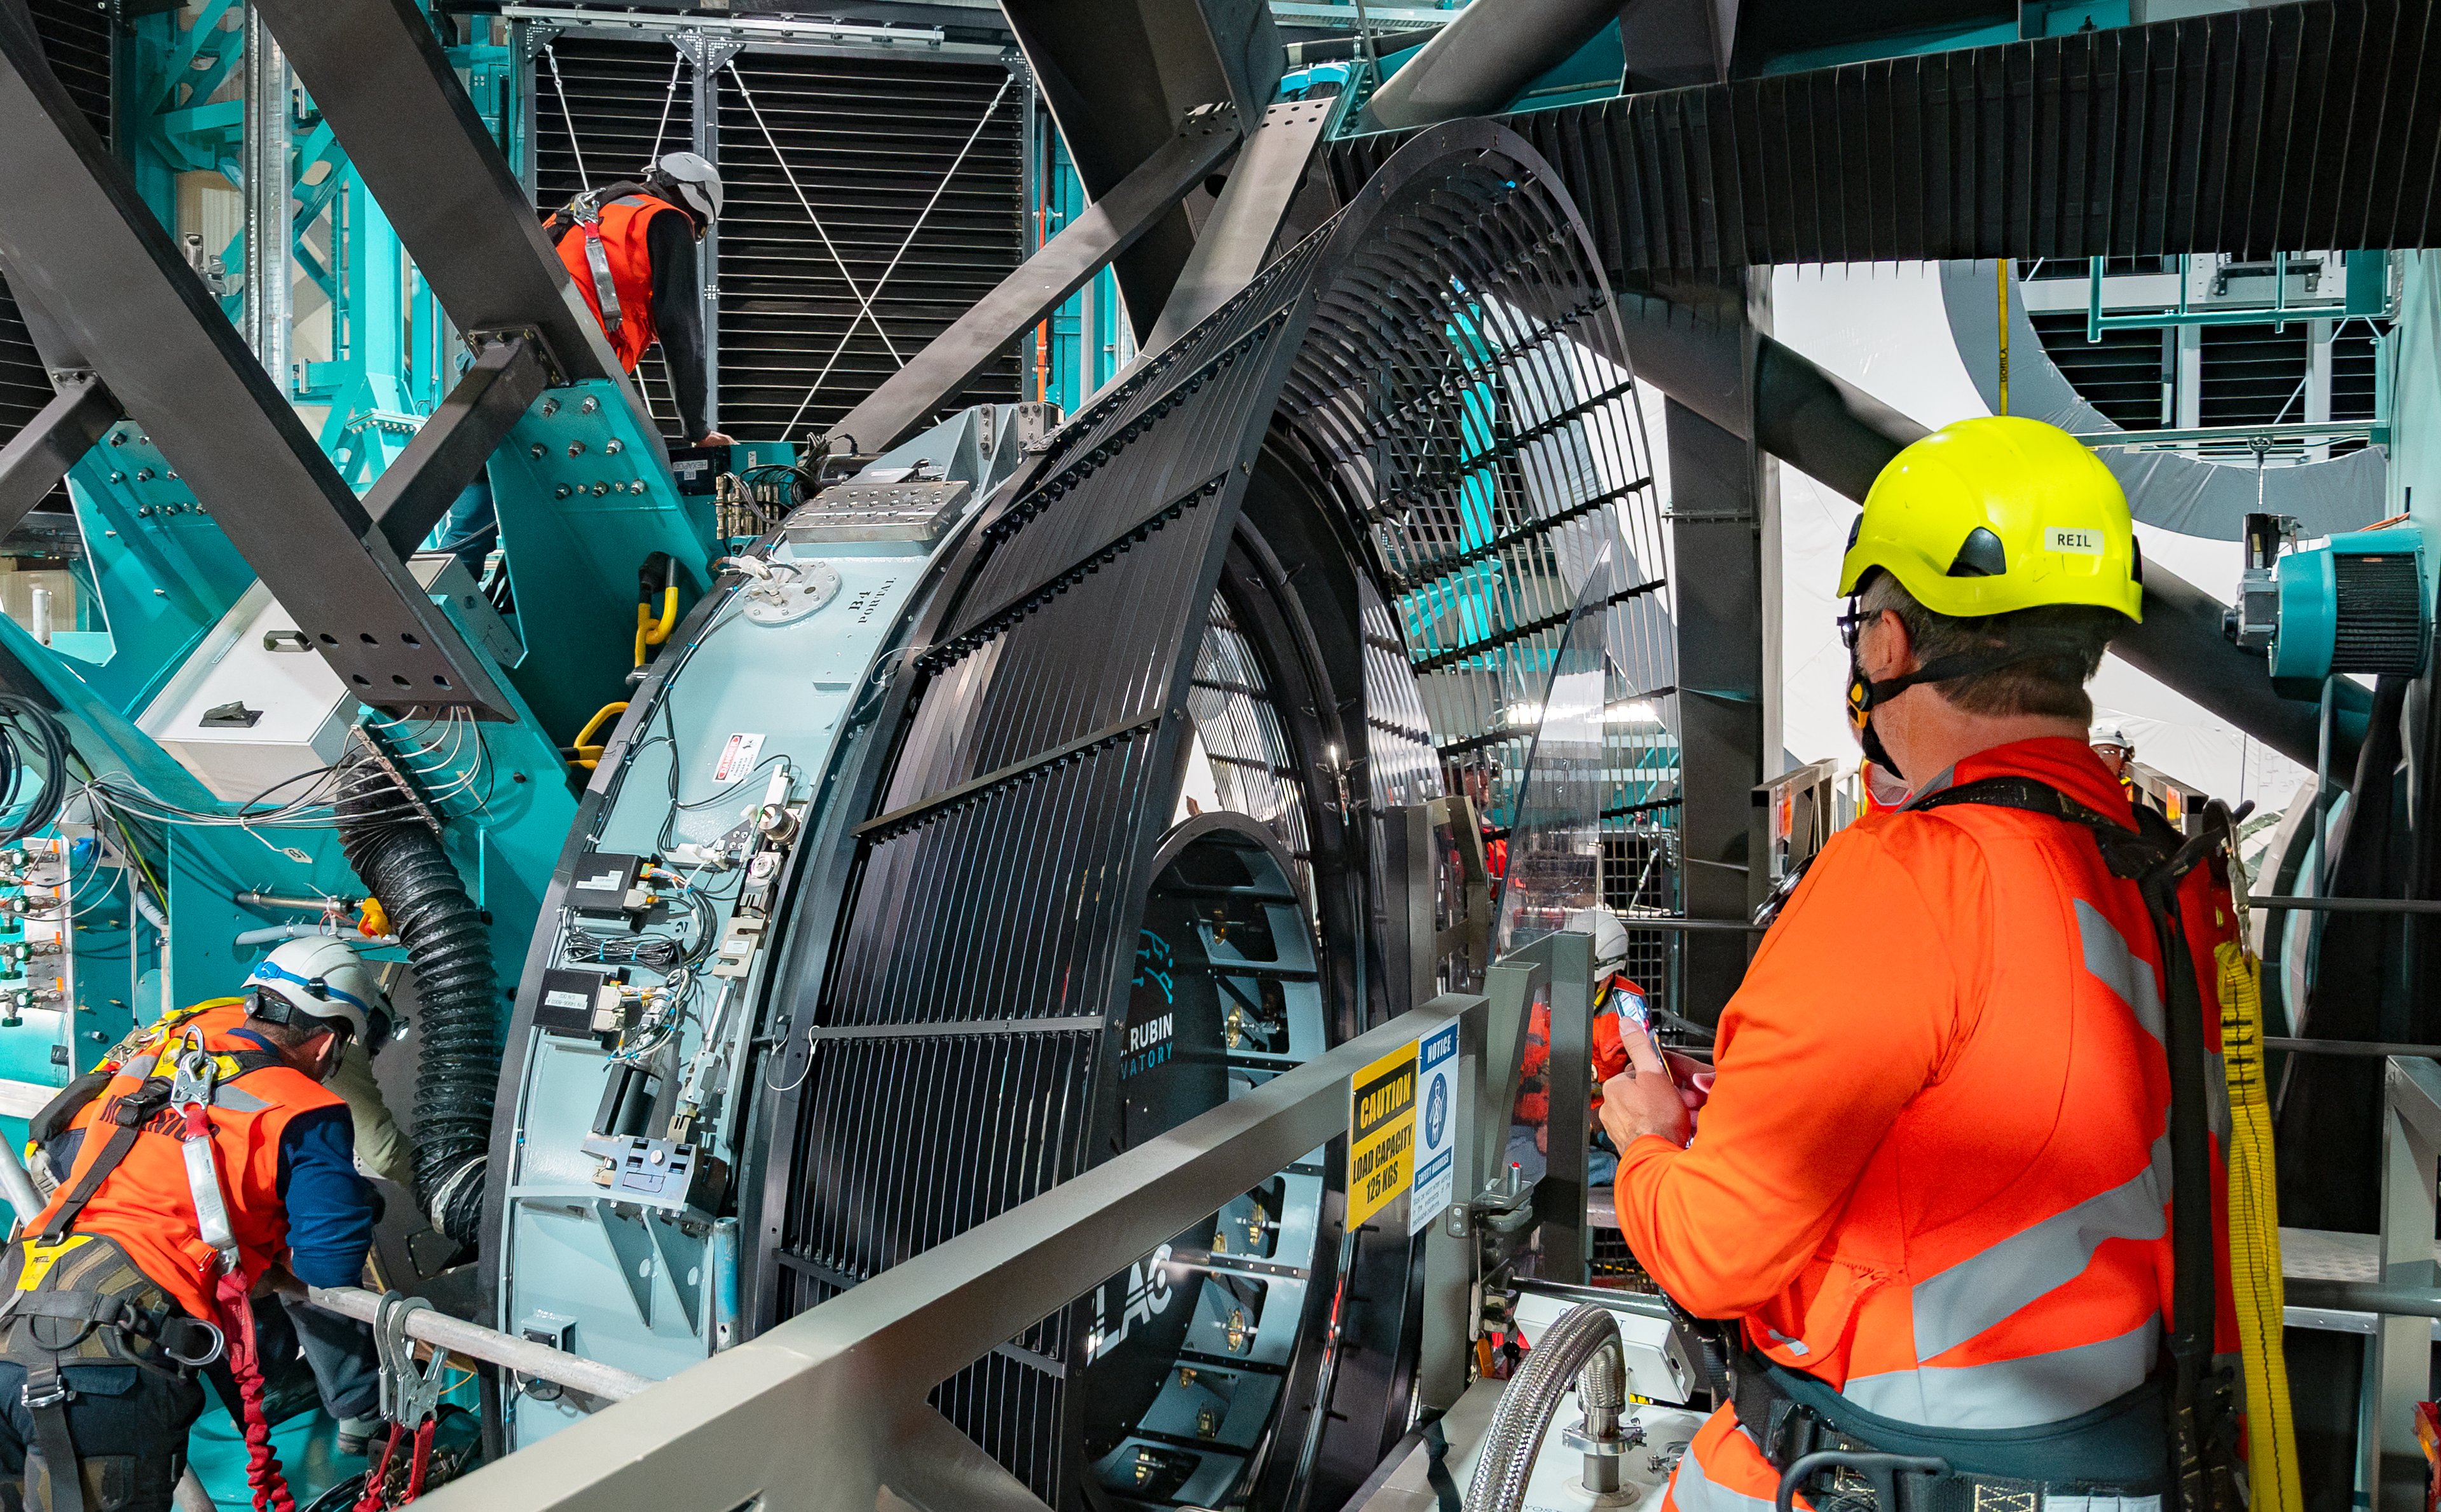

LSST Camera Installation

The NSF–DOE Vera C. Rubin Observatory team installing the LSST Camera on the Simonyi Survey Telescope in March 2025.

Credit: RubinObs/NOIRLab/SLAC/NSF/DOE/AURA/B. Quint